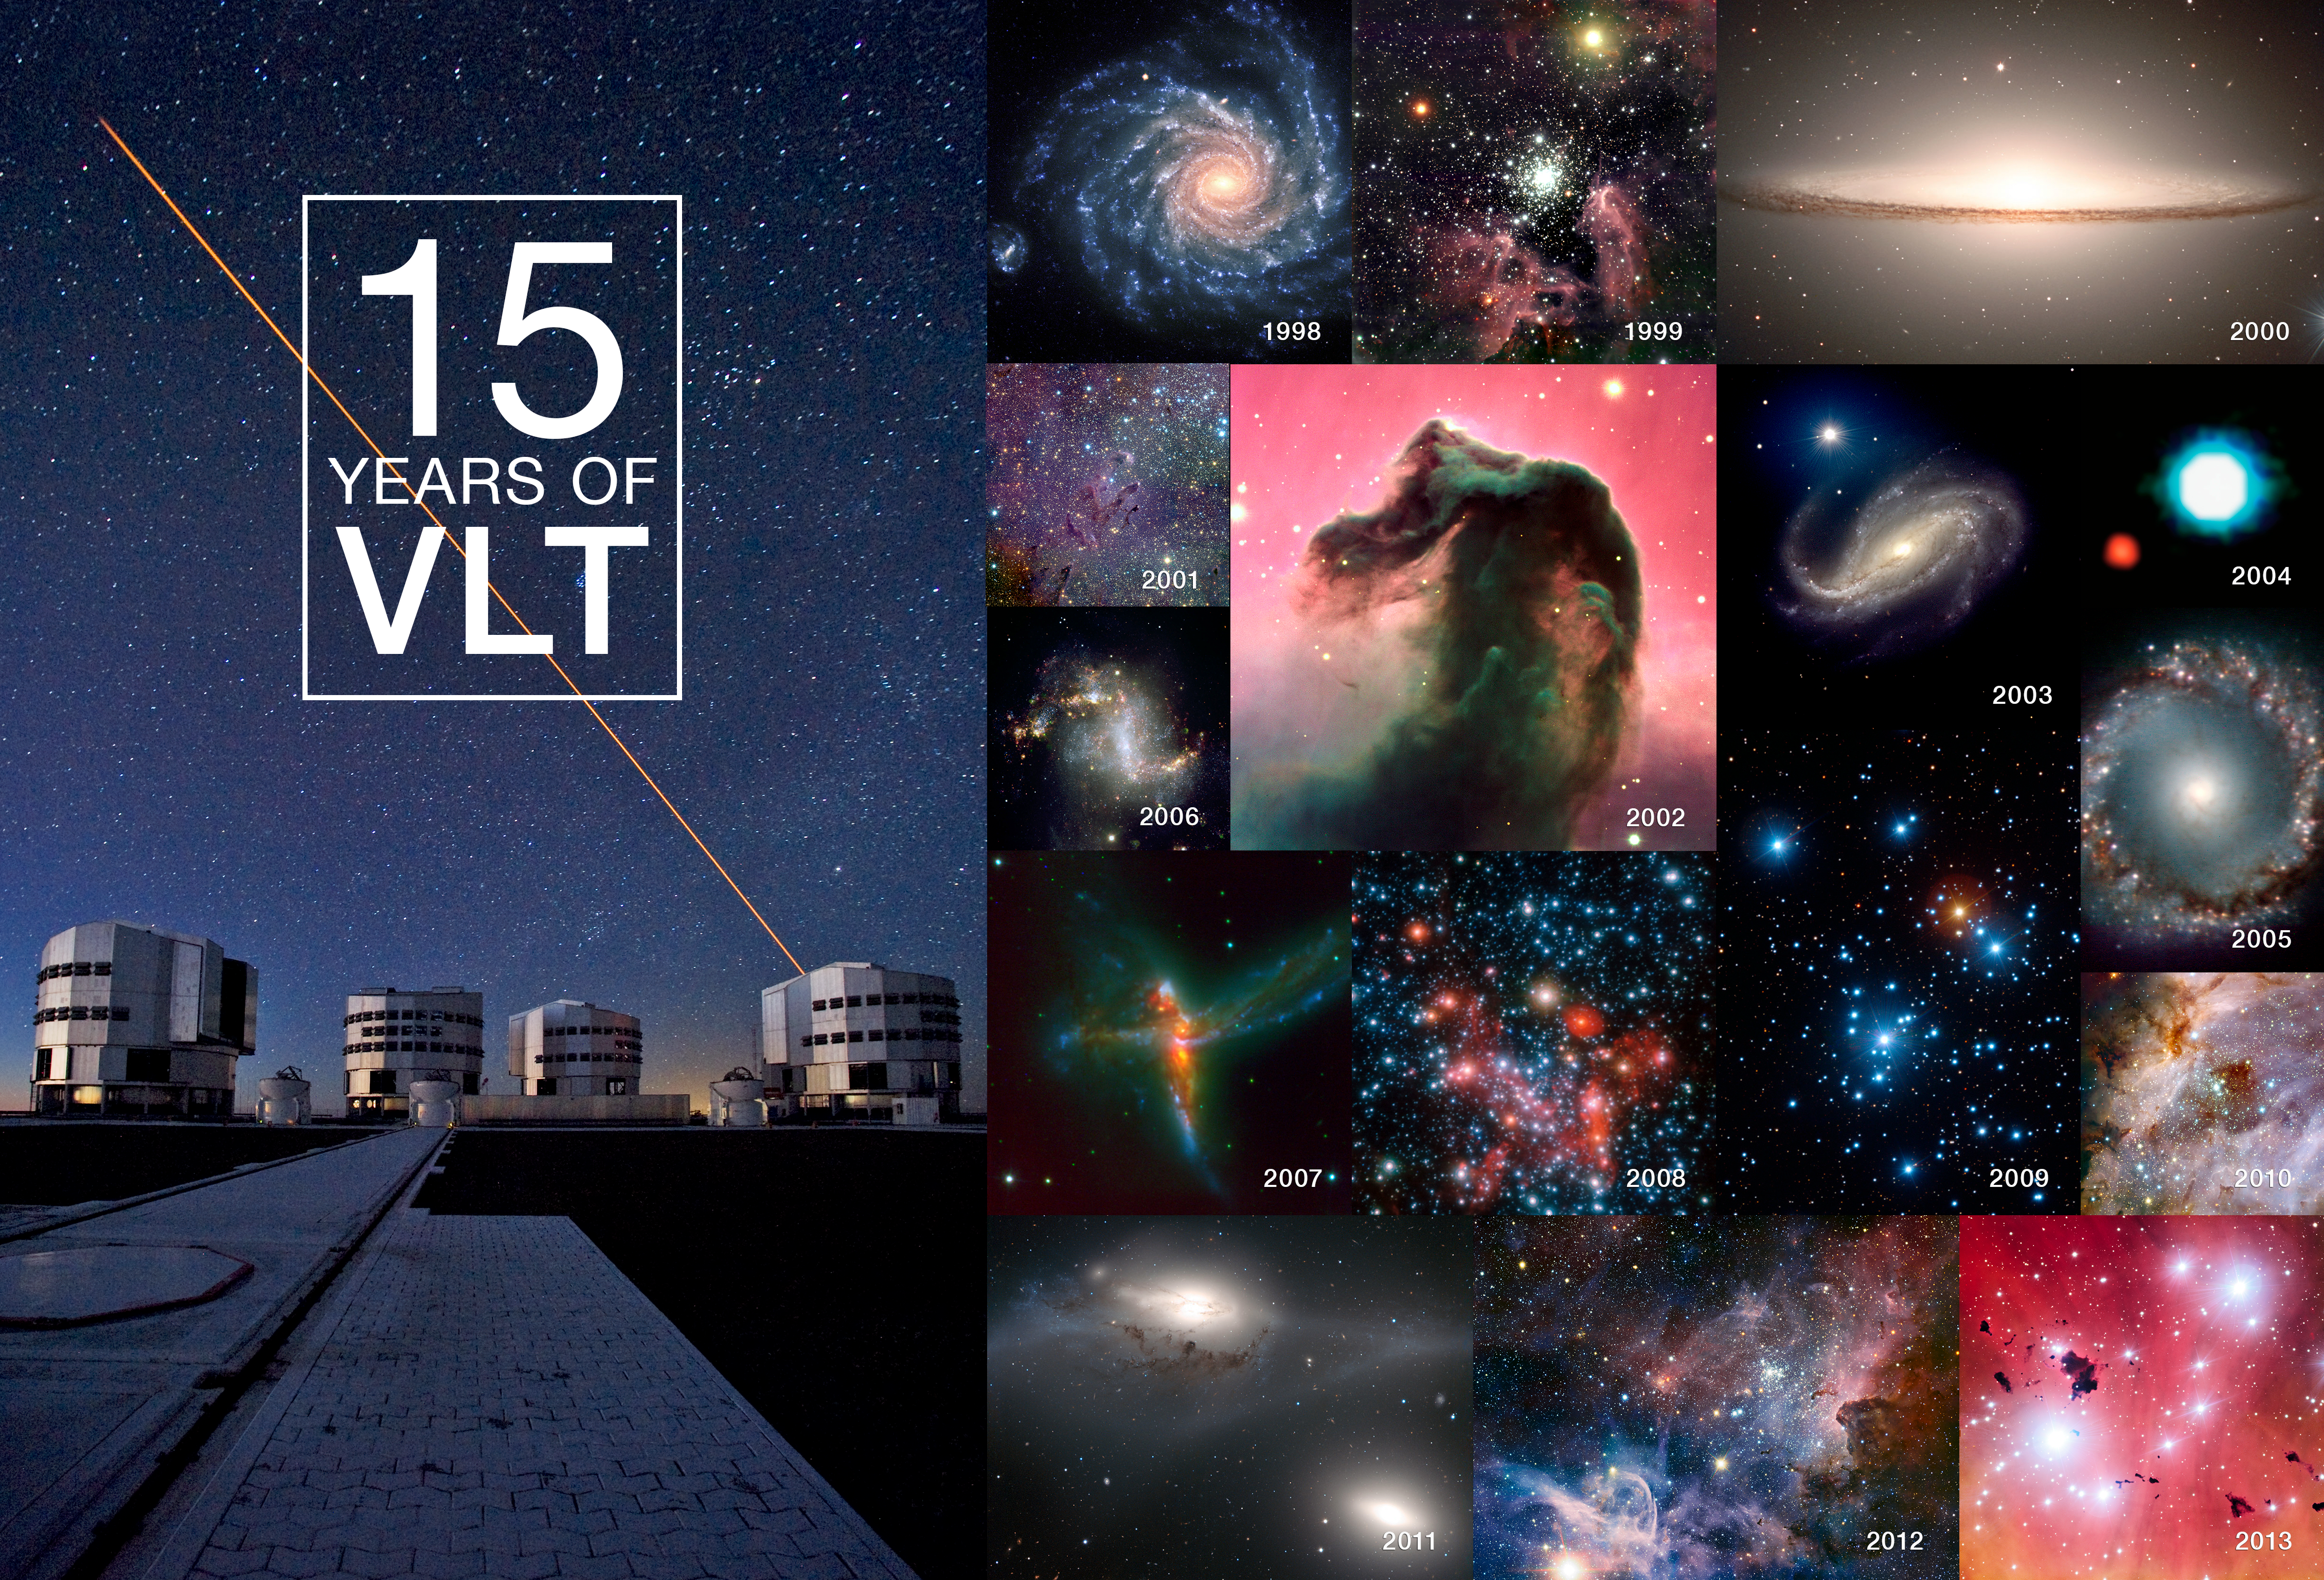

Fifteen years of the Very Large Telescope

This selection of images — one per year in the life of the VLT — gives a taste of its huge scope and scientific productivity since first light in May 1998. The images are as follows: 1998: NGC 1232 (eso9845), 1999: NGC 3603 (eso9946), 2000: Messier 104, the Sombrero Galaxy (eso0007), 2001: Messier 16 in the infrared (eso0142), 2002: the Horsehead Nebula (eso0202), 2003: NGC 613 (eso0338), 2004: first candidate exoplanet image (eso0428), 2005: NGC 1097 centre (eso0534), 2006: NGC 1313 (eso0643), 2007: ESO 593-IG 008 (eso0755), 2008: centre of the Milky Way (eso0846), 2009: the Jewel Box cluster (eso0940), 2010: Messier 17 in the infrared (potw1044a), 2011: the Eyes galaxies (eso1131), 2012: the Carina Nebula in the infrared (eso1208) and 2013: IC 2944 (eso1322).

Credit: ESO/P.D. Barthel/M. McCaughrean/M. Andersen/S. Gillessen et al./Y. Beletsky (LCO)/R. Chini/T. Preibisch